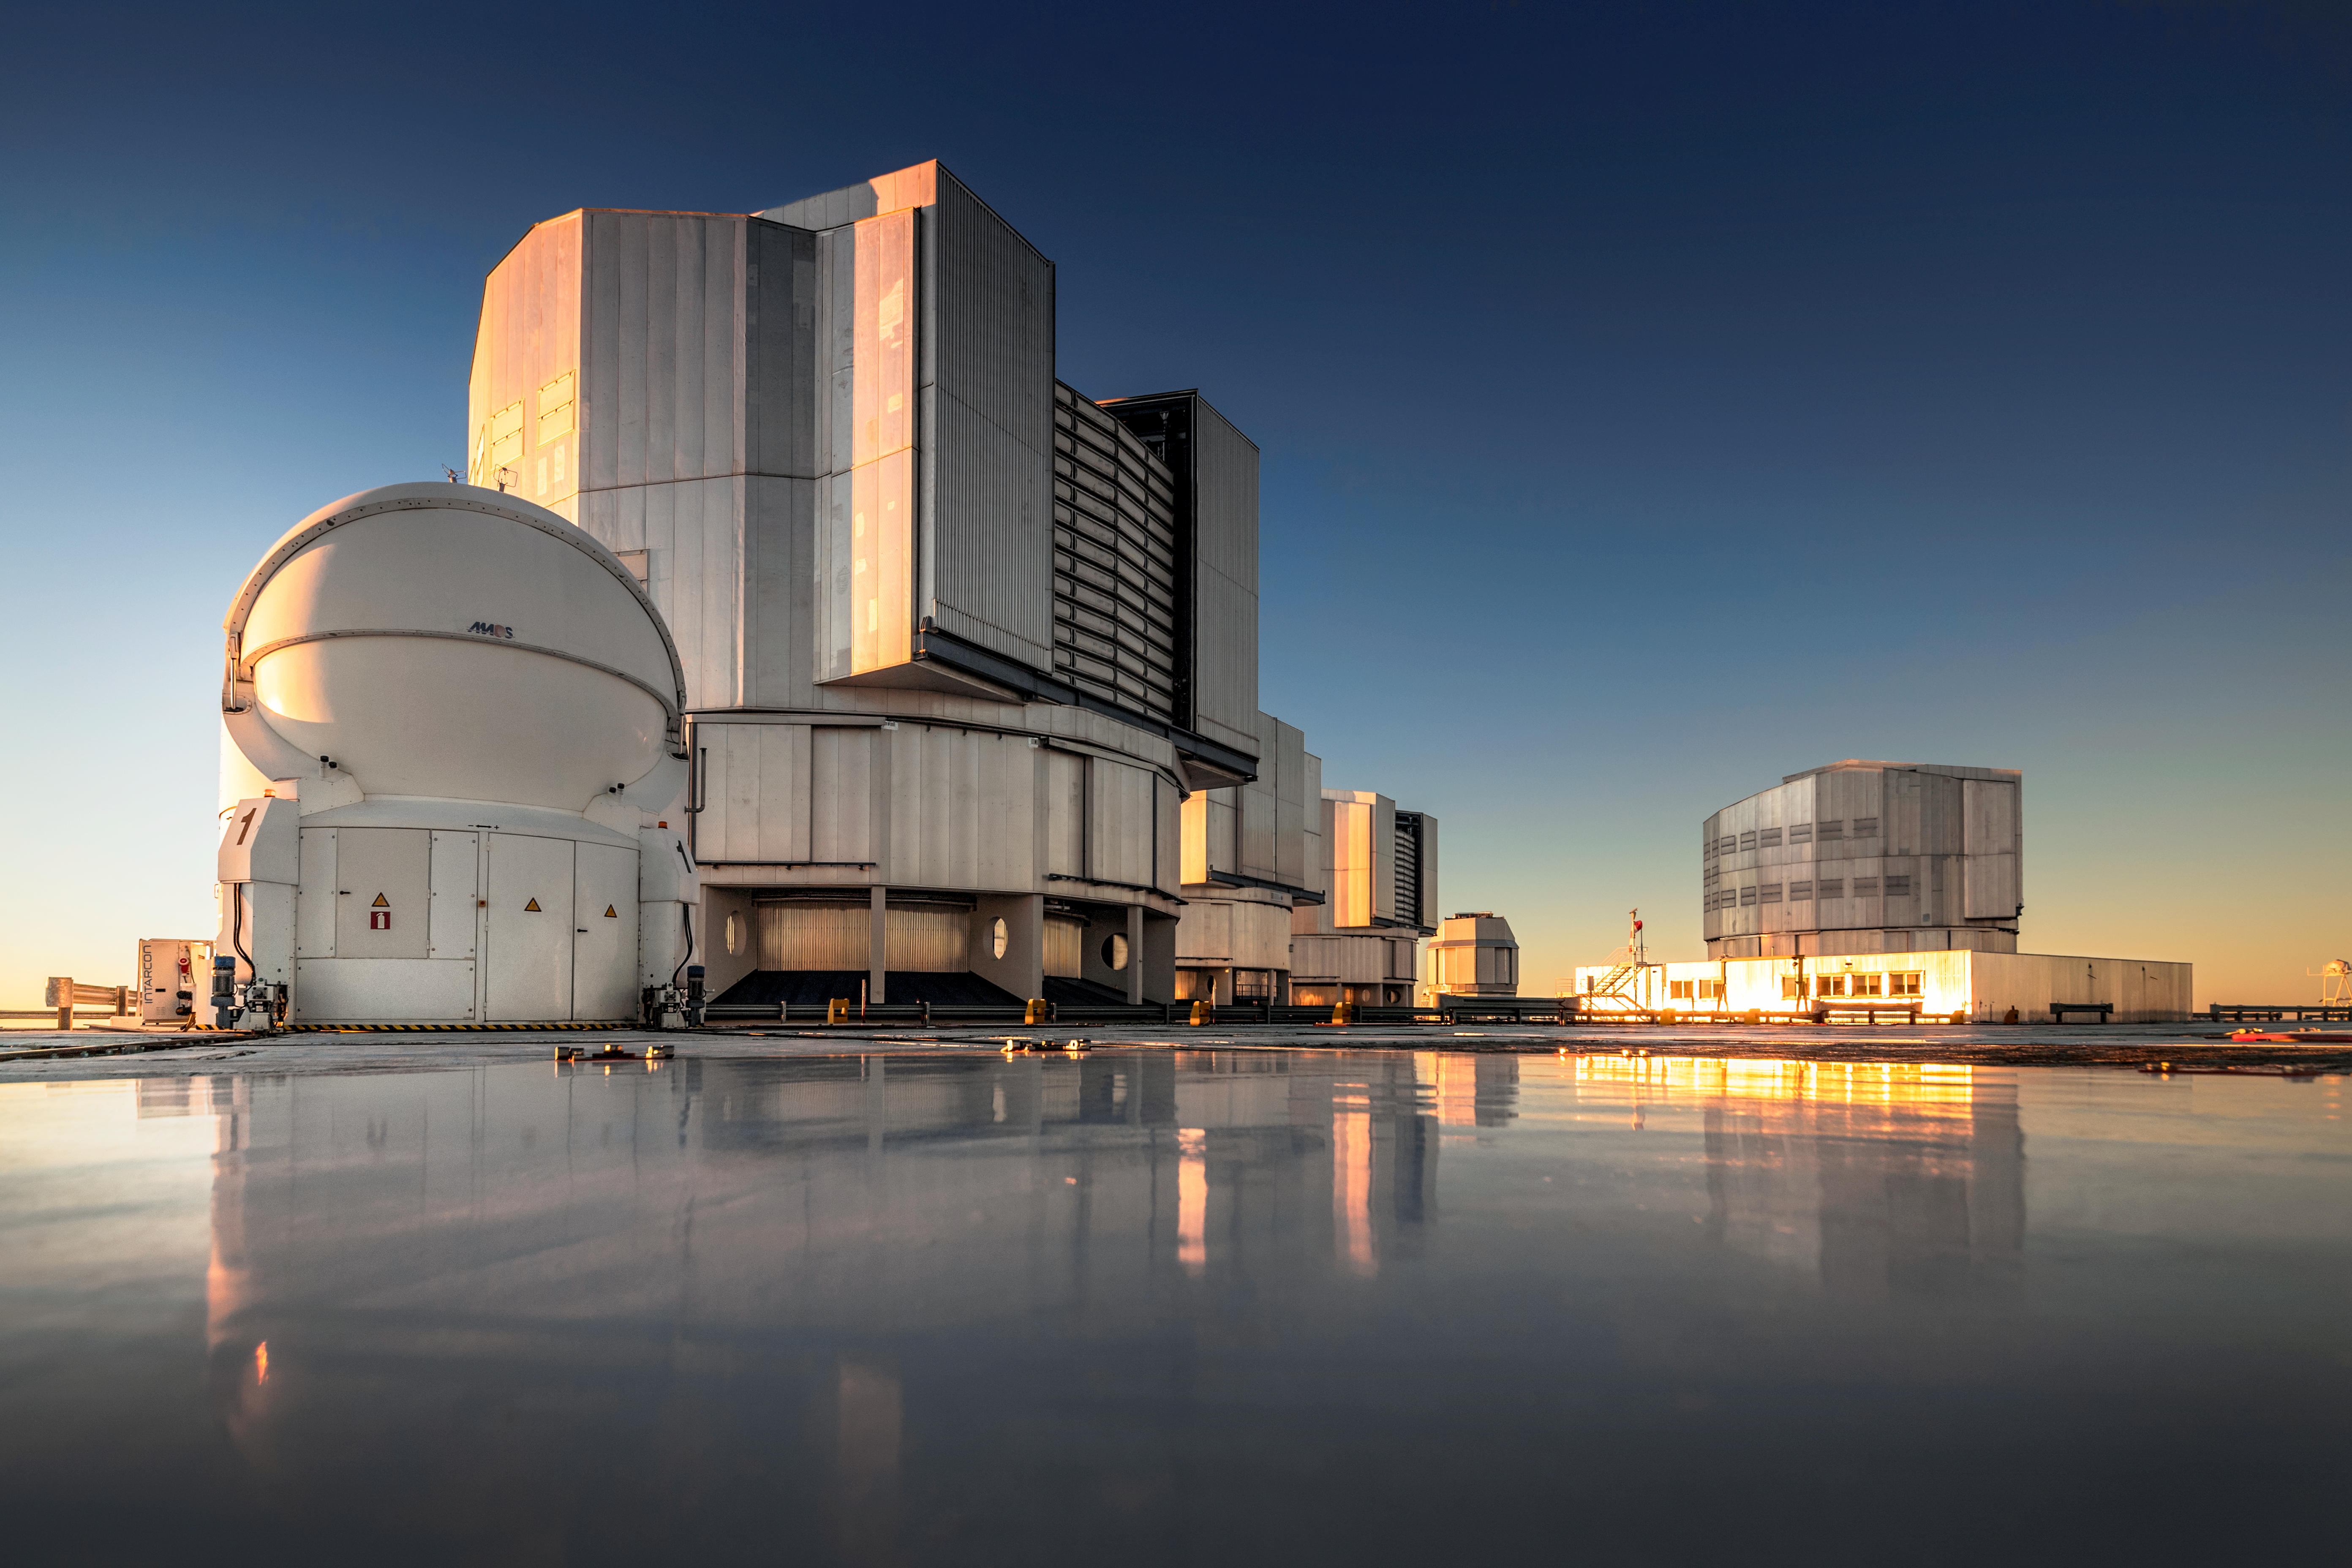

Sunshine telescopes

The Unit Telescopes (UT) of ESO's Very Large Telescope (VLT) reflect golden sunlight from their platform at the Paranal Observatory, which sits on top of Cerro Paranal, a 2600-metre high mountain in the Chilean Atacama Desert. Each UT has a mirror 8.2 metres in diameter, making them some of the largest single-mirror telescopes in the world, and can see objects four billion times fainter than what can be seen with the unaided eye. Used in combination, they are even more powerful. Each UT has its own instruments tailored to specific kinds of observations, and the VLT's instrumentation programme is the most ambitious ever conceived for a single observatory, covering all major observing modes required to tackle most current front-line research topics.

Credit: A. Ghizzi Panizza/ESO